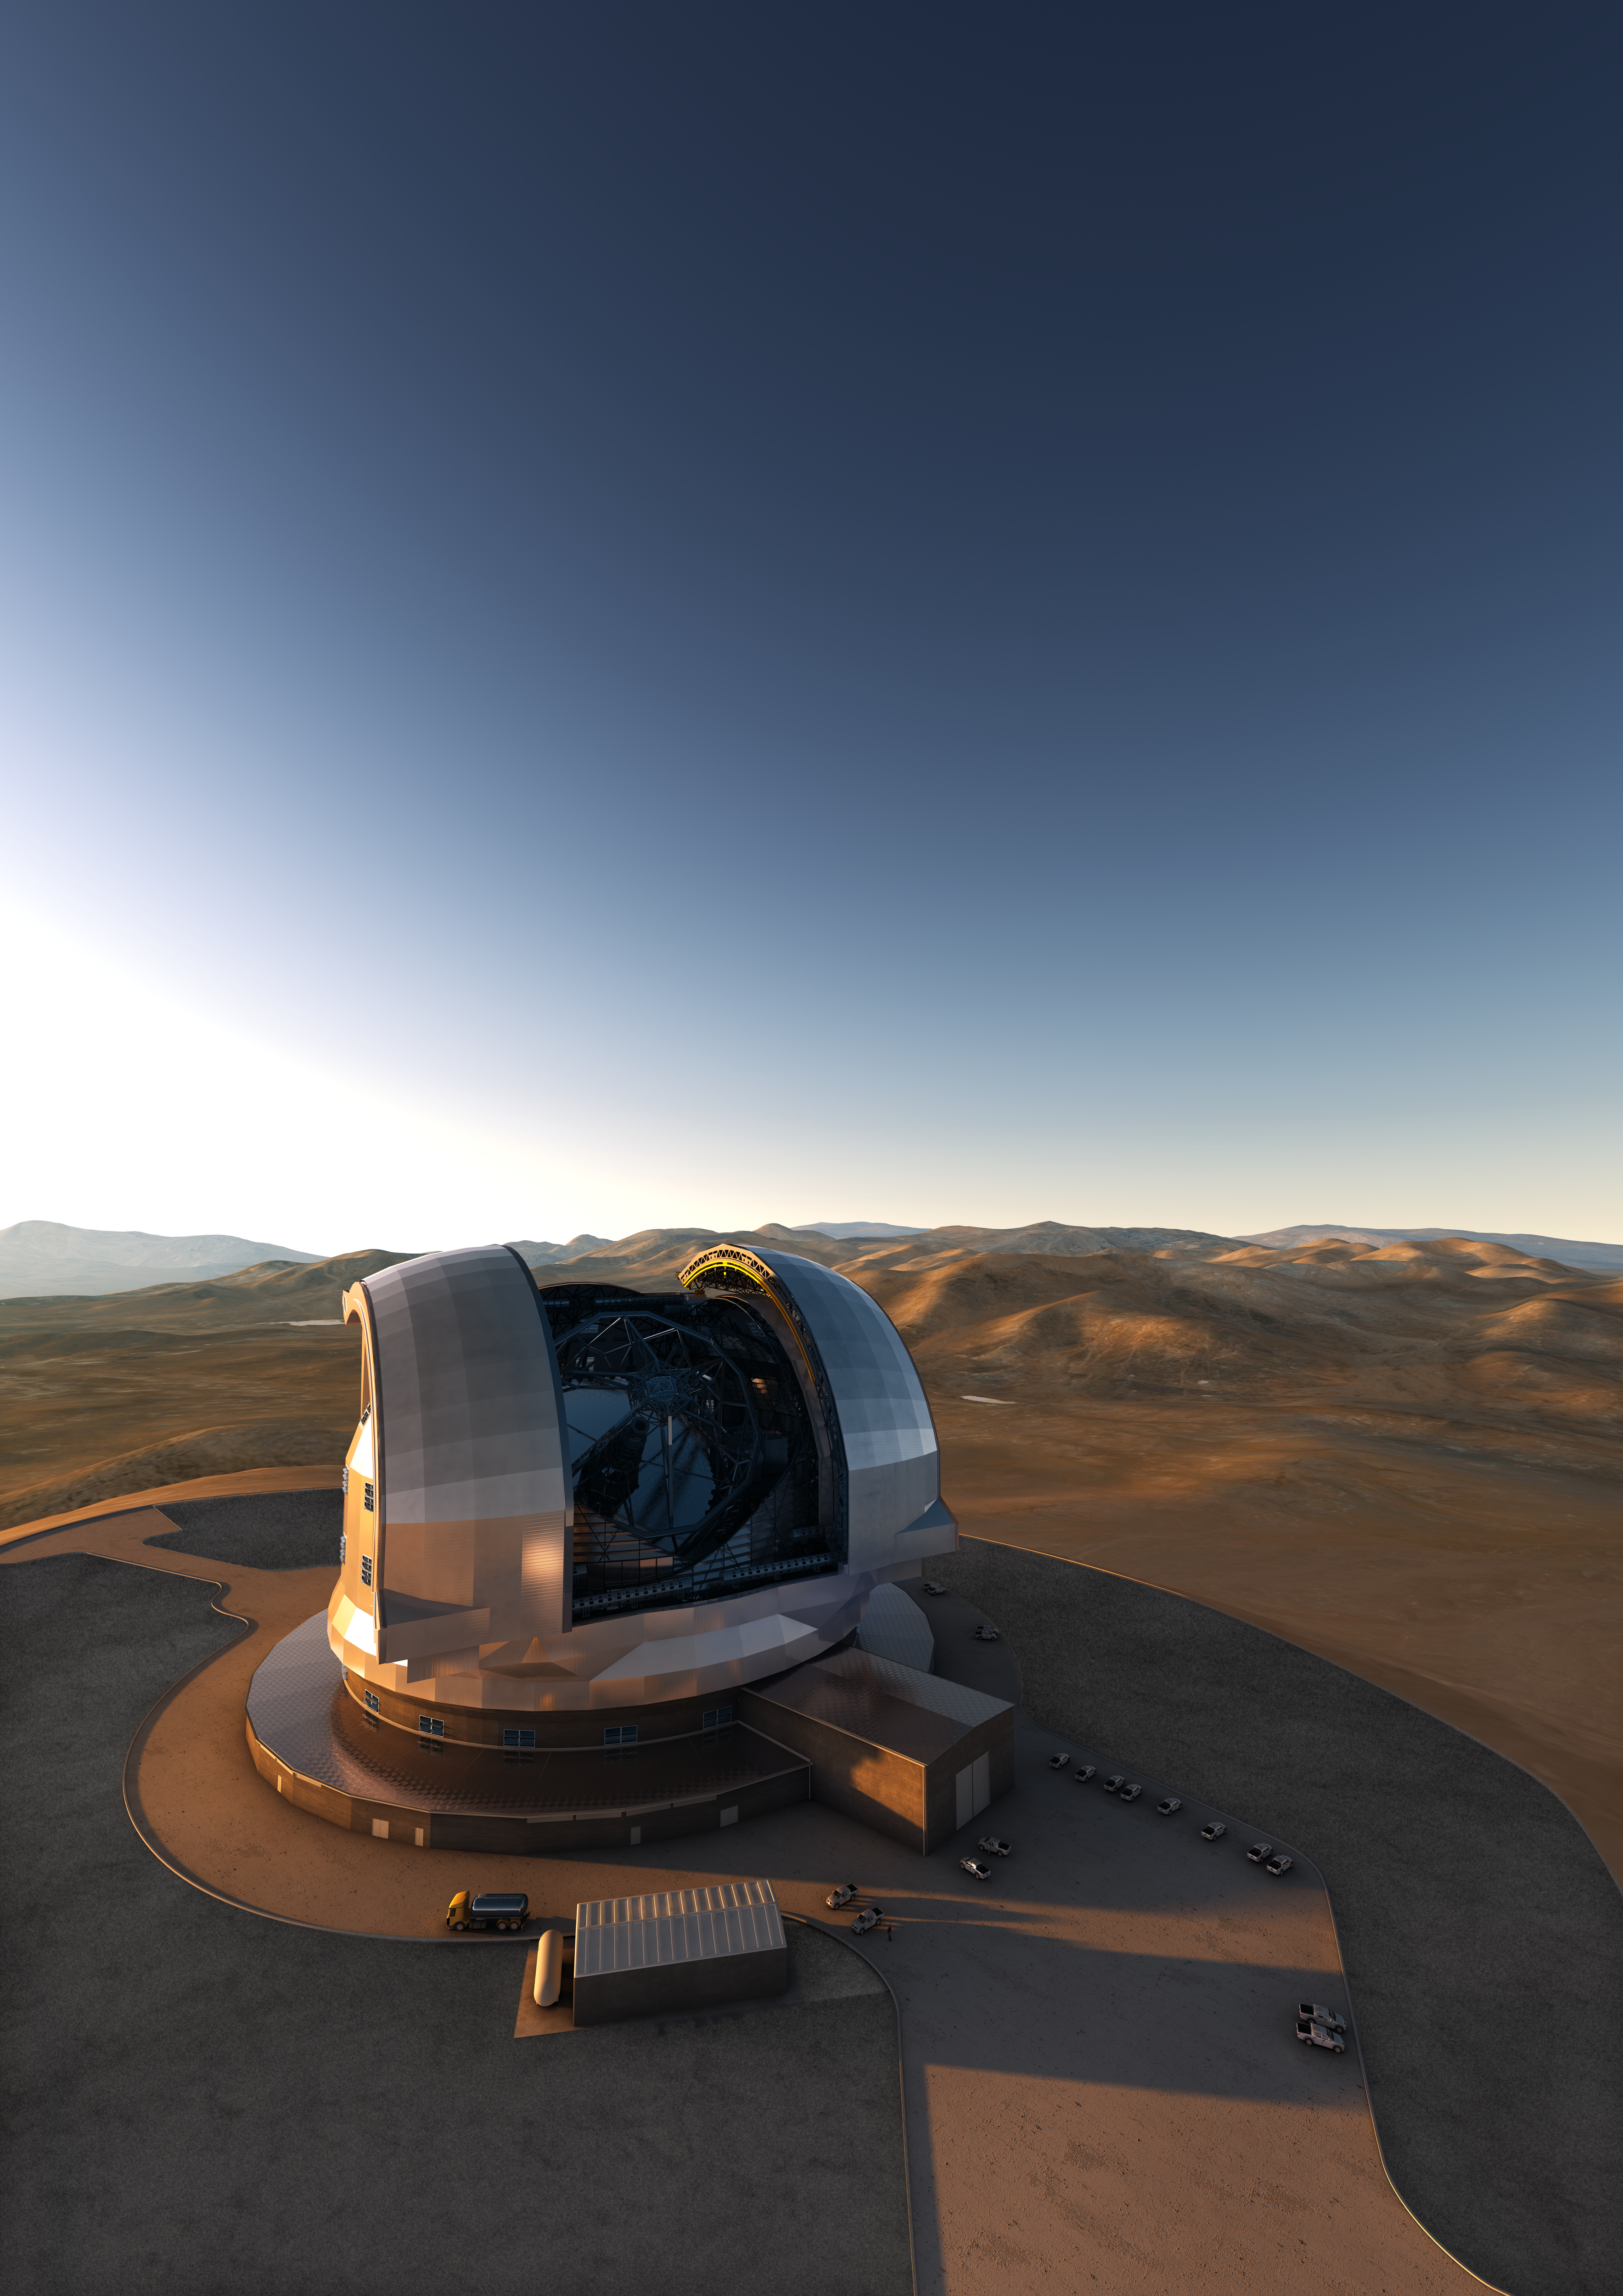

Artist impression of the ELT dome

Artist's impression of the Extremely Large Telescope (ELT) on its future location atop Cerro Armazones, in the Chilean Andes. The ELT, with a primary mirror of 39 metres will be the largest optical/infrared telescope in the world — the world's biggest eye on the sky. The design for the ELT shown here is preliminary.

Credit: ESO